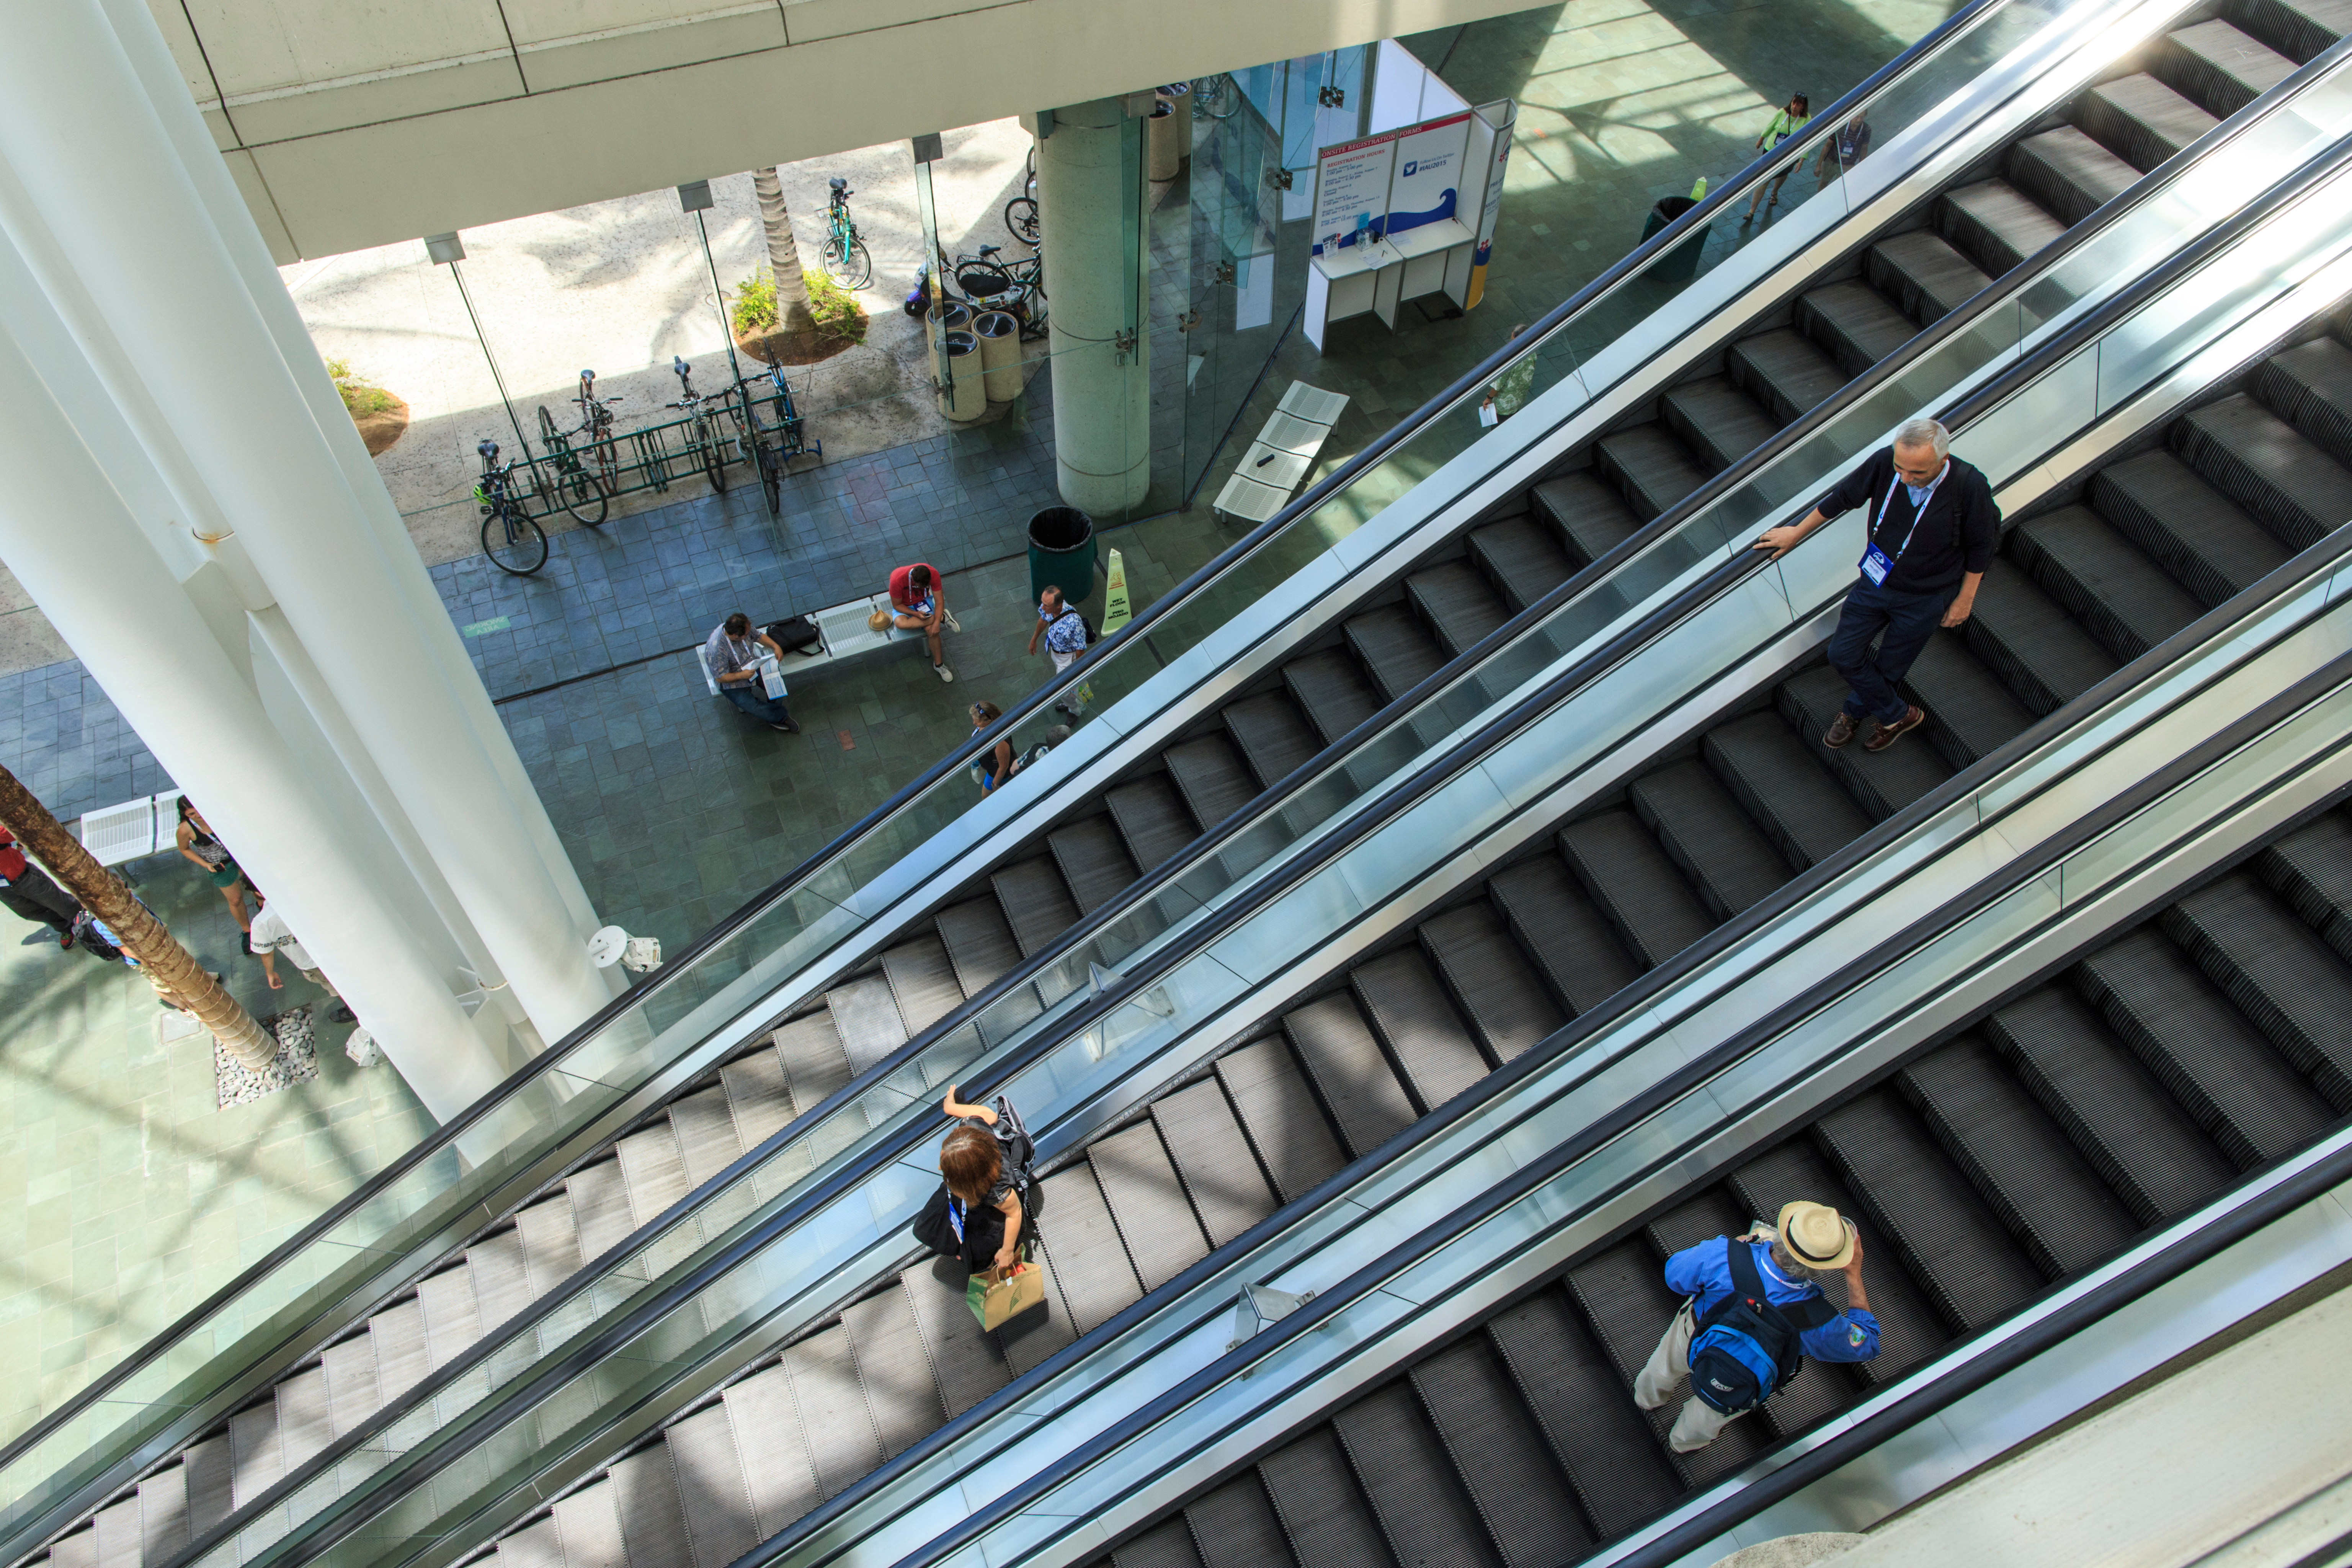

Honolulu Convention Center lobby

Escalators in the lobby of the Honolulu Convention Center, host venue of the IAU General Assembly.

Credit: IAU/B. Tafreshi (twanight.org)